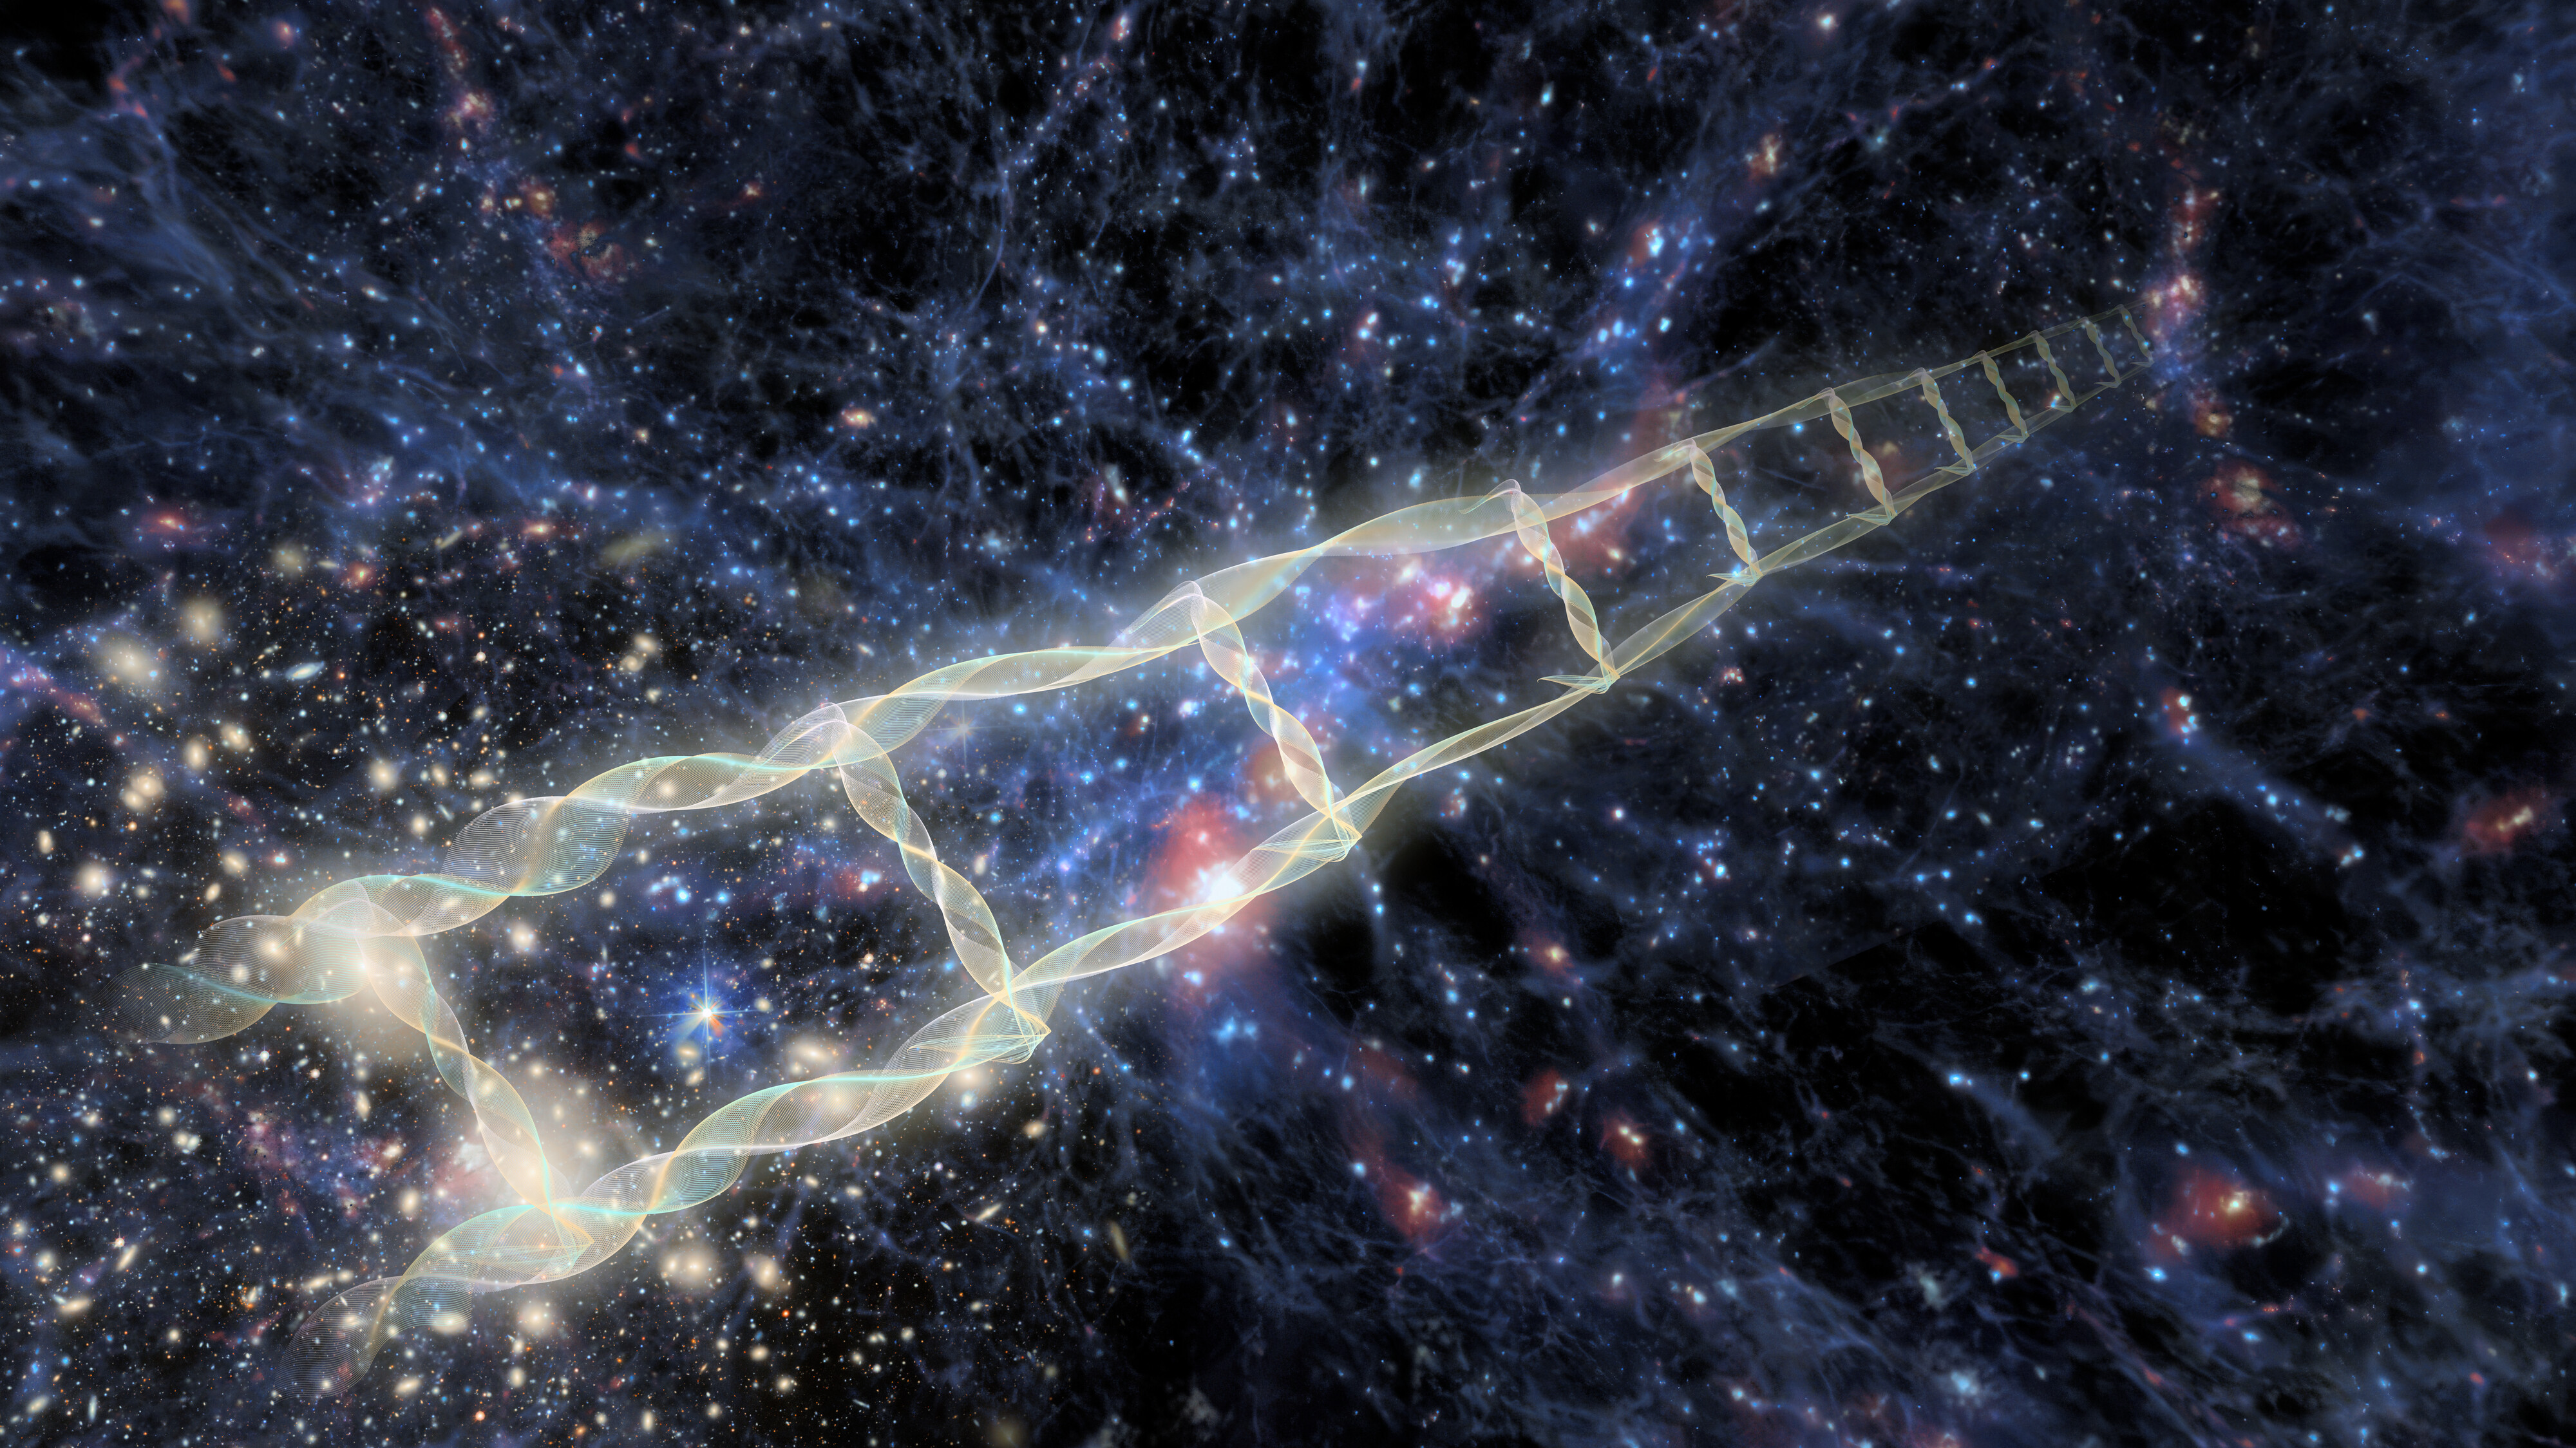

Artist’s interpretation of the cosmic distance ladder

Artist’s interpretation of the cosmic distance ladder — a succession of overlapping methods used to measure distances across the Universe, where each rung of the ladder provides information that can be used to determine the distances at the next higher rung. Methods include observations of pulsating Cepheid variable stars, red giant stars that shine with a known brightness, Type Ia supernovae, and certain types of galaxies.

In this illustration, the distance ladder begins at the Coma Cluster, which is the nearest extremely rich galaxy cluster to us. The distance to the Coma Cluster can be measured directly using observations of Type Ia supernovae within the cluster. Type Ia supernovae have a predictable luminosity that makes them reliable objects for distance calculations.

Credit: CTIO/NOIRLab/DOE/NSF/AURA/J. Pollard Image Processing: D. de Martin & M. Zamani (NSF NOIRLab)